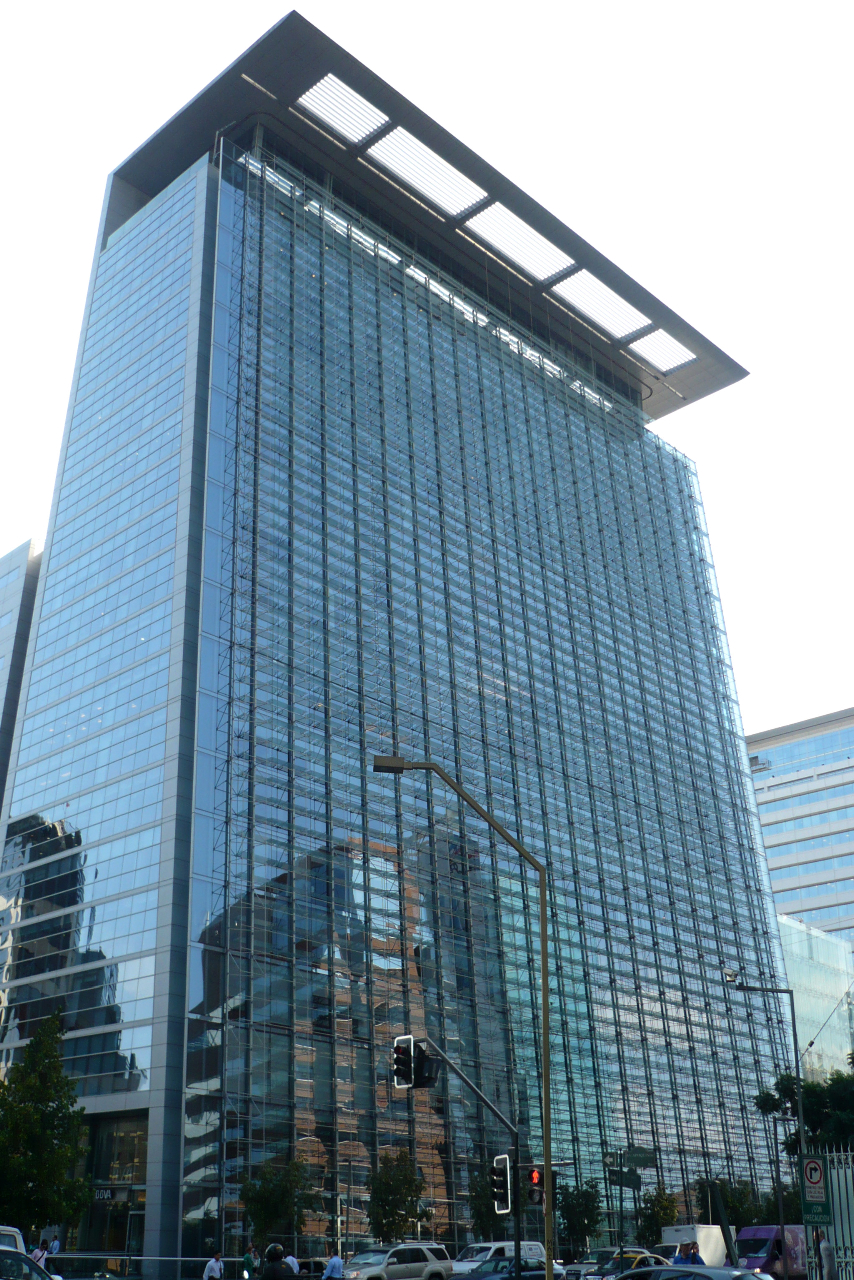

ALMA El Golf offices

The building housing the ALMA "El Golf" offices in Santiago, Chile.

Credit: ALMA (ESO/NAOJ/NRAO)